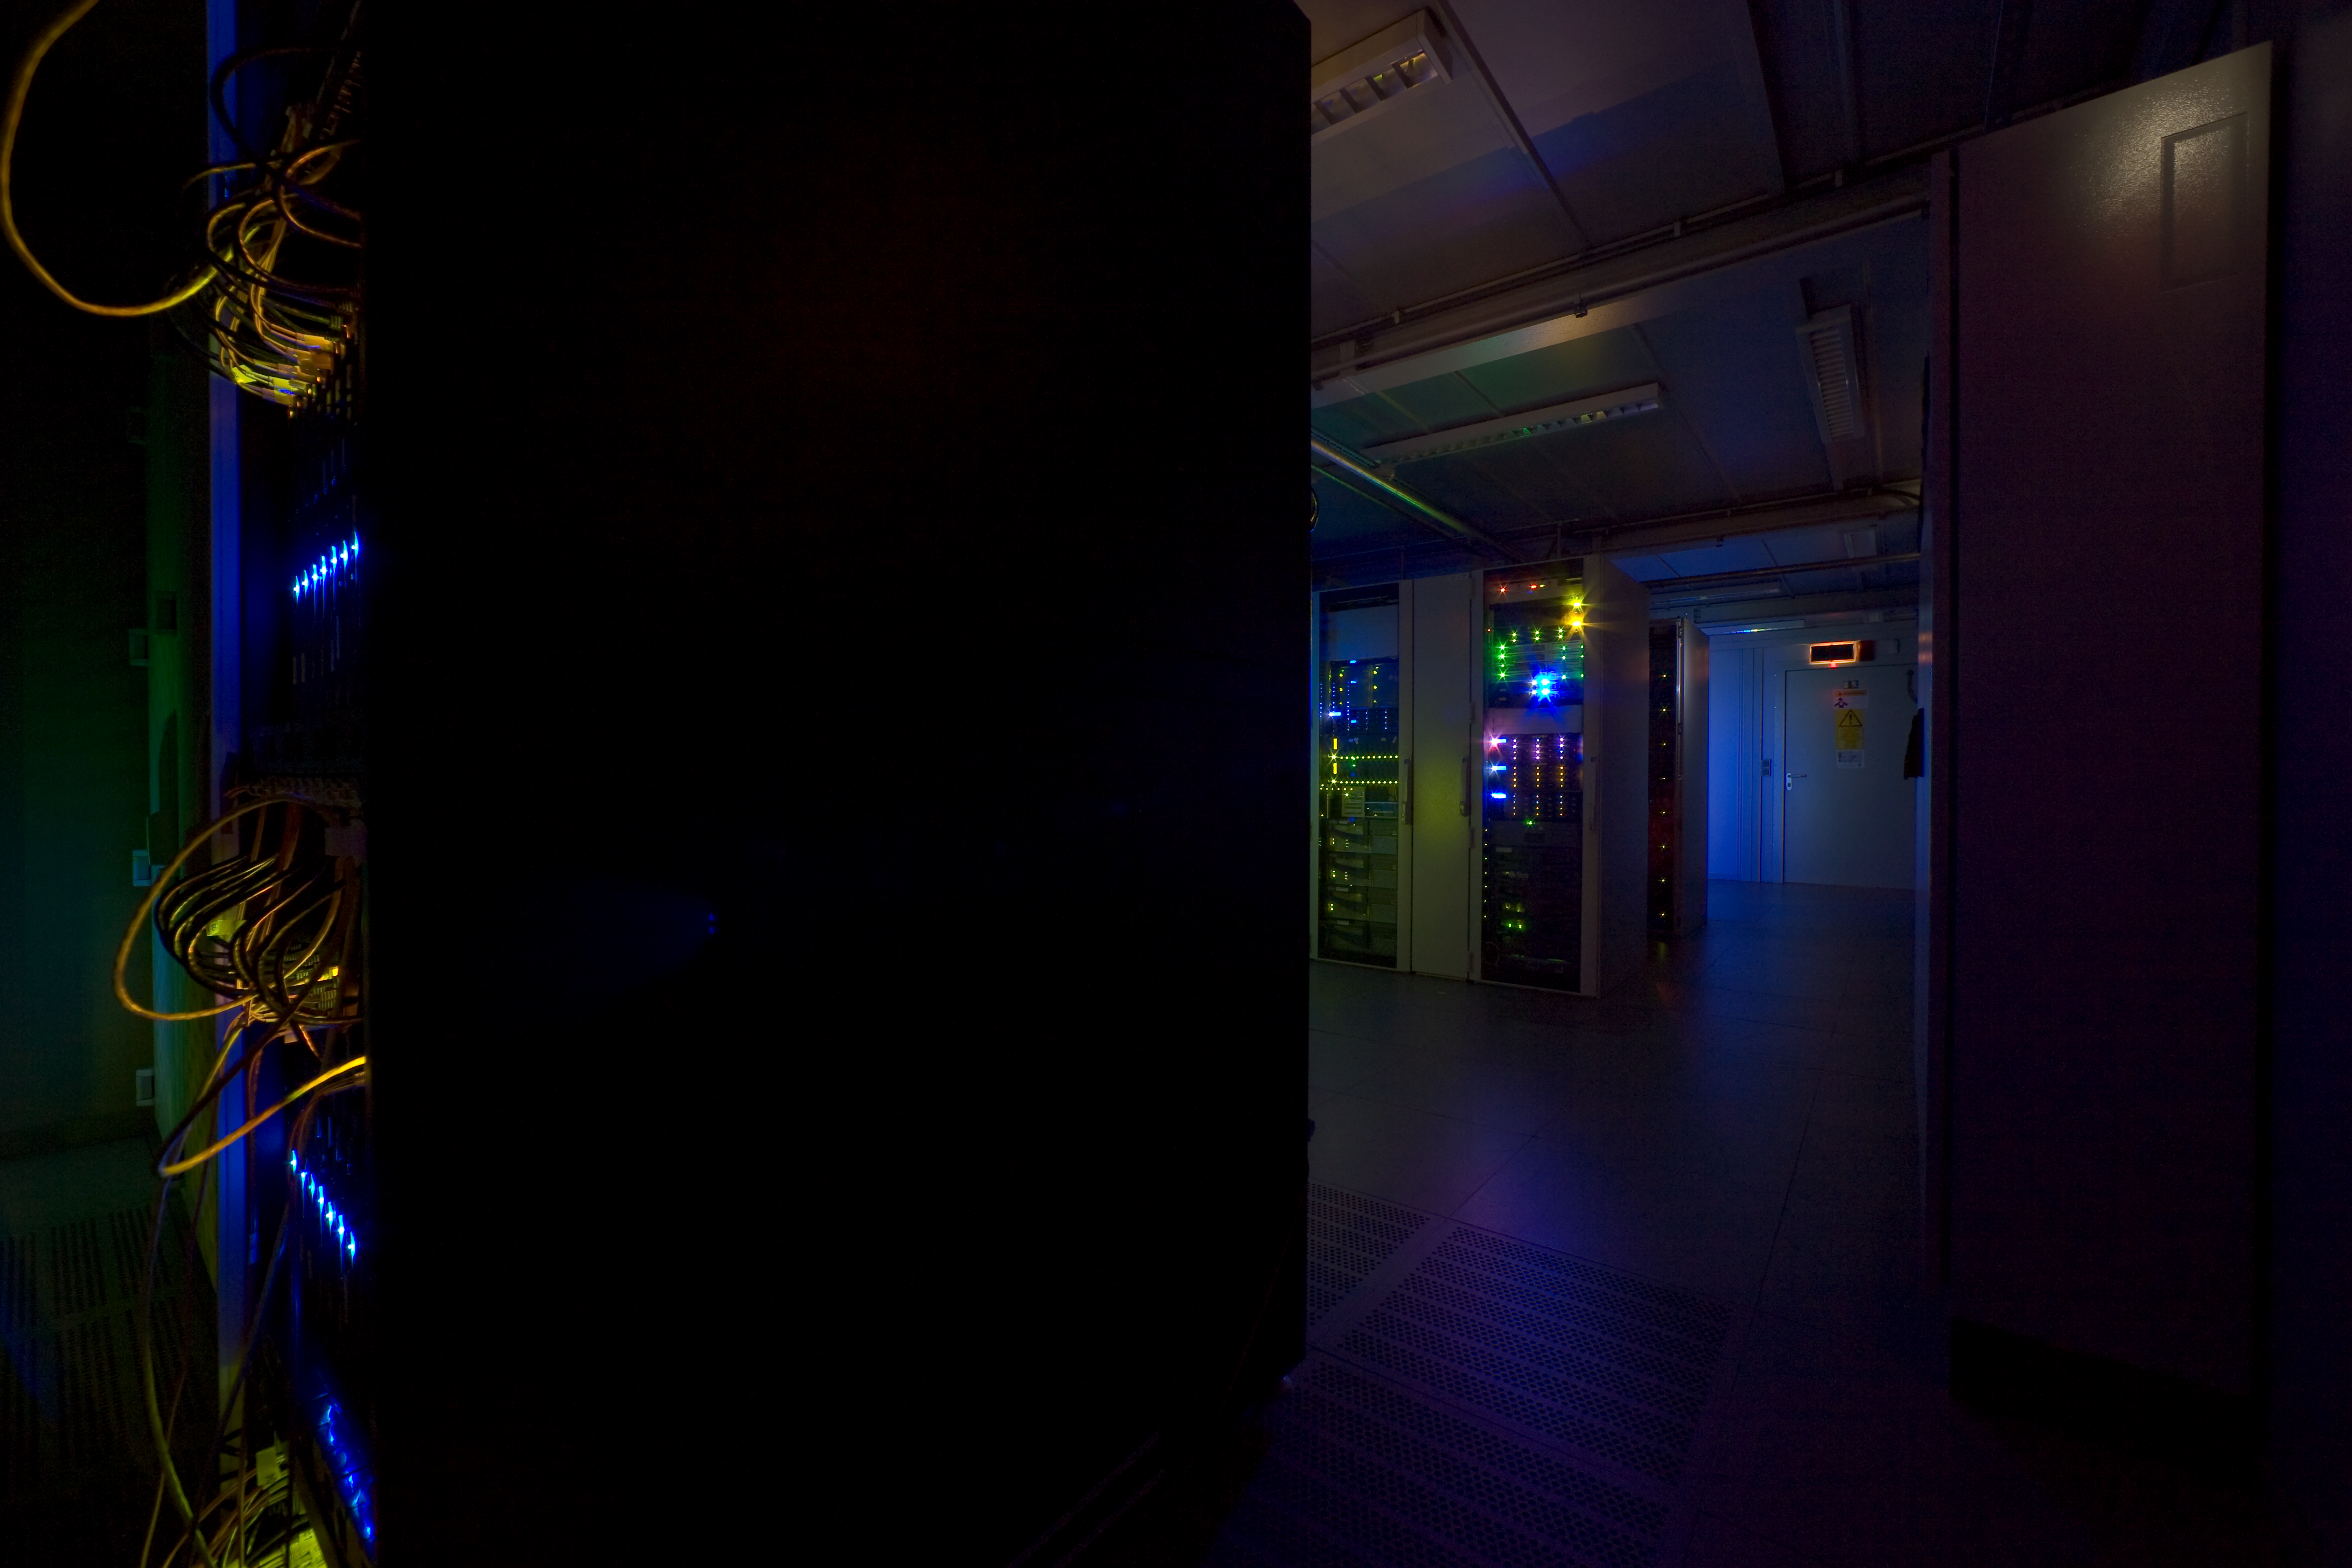

ESO data center

The ESO data center collects all the data ever produced by the VLT, most of the digital data produced on La Silla, and also those acquired with the Hubble Space Telescope, and makes them available to the astronomers. When this photo was taken, it contained about 70Tb, but this volume is expected to grow dramatically when the large field survey telescopes will enter in operation late 2008.

Credit: ESO